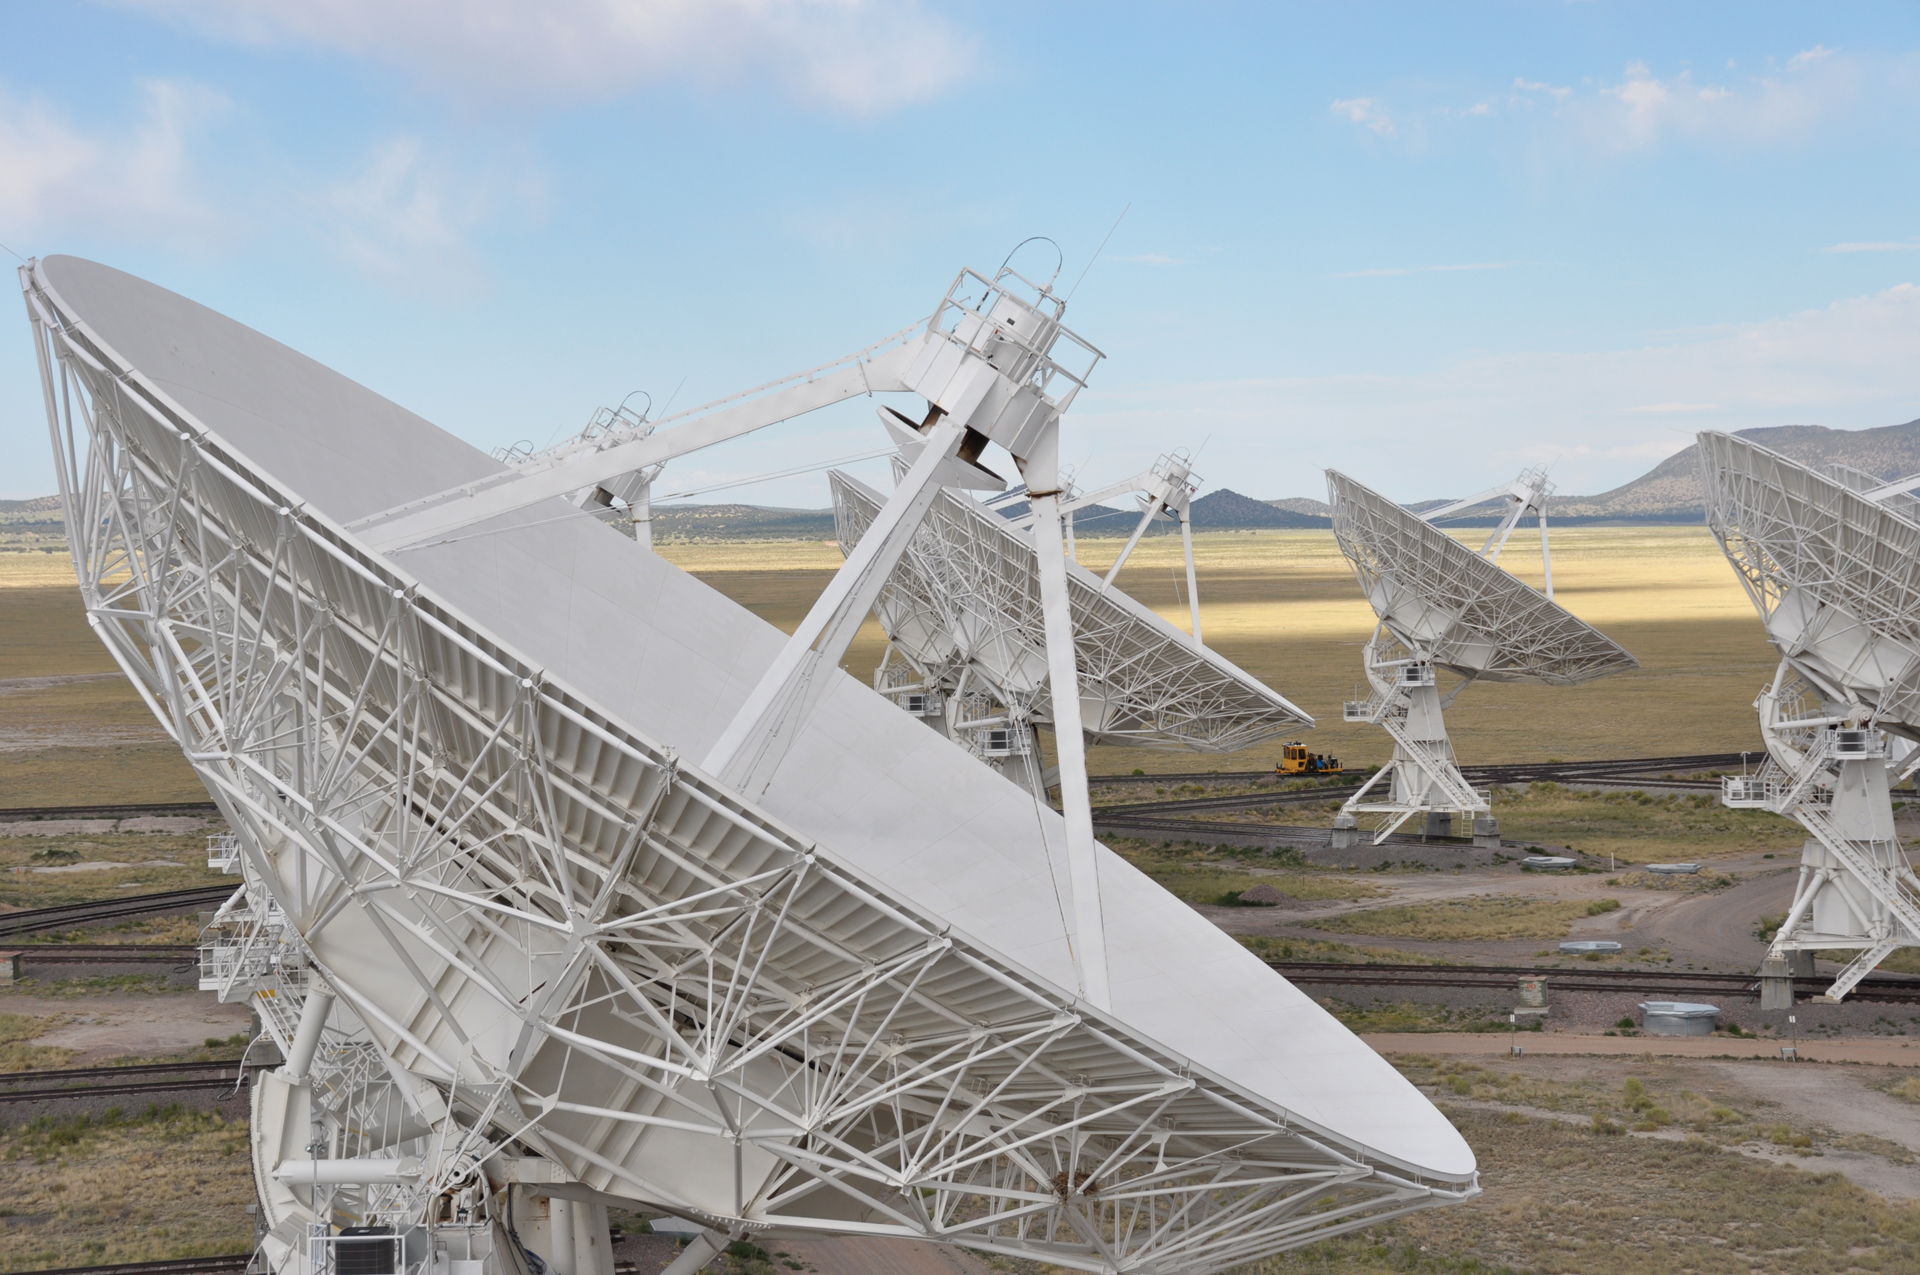

Close up of VLA antenna dish

Standing on a 25-meter dish antenna at the Very Large Array in New Mexico gives an antenna's eye view of the array. The VLA telescopes are busy observing, as they do day and night, for 5000 hours every year.

Credit: B. Saxton, NRAO/AUI/NSF